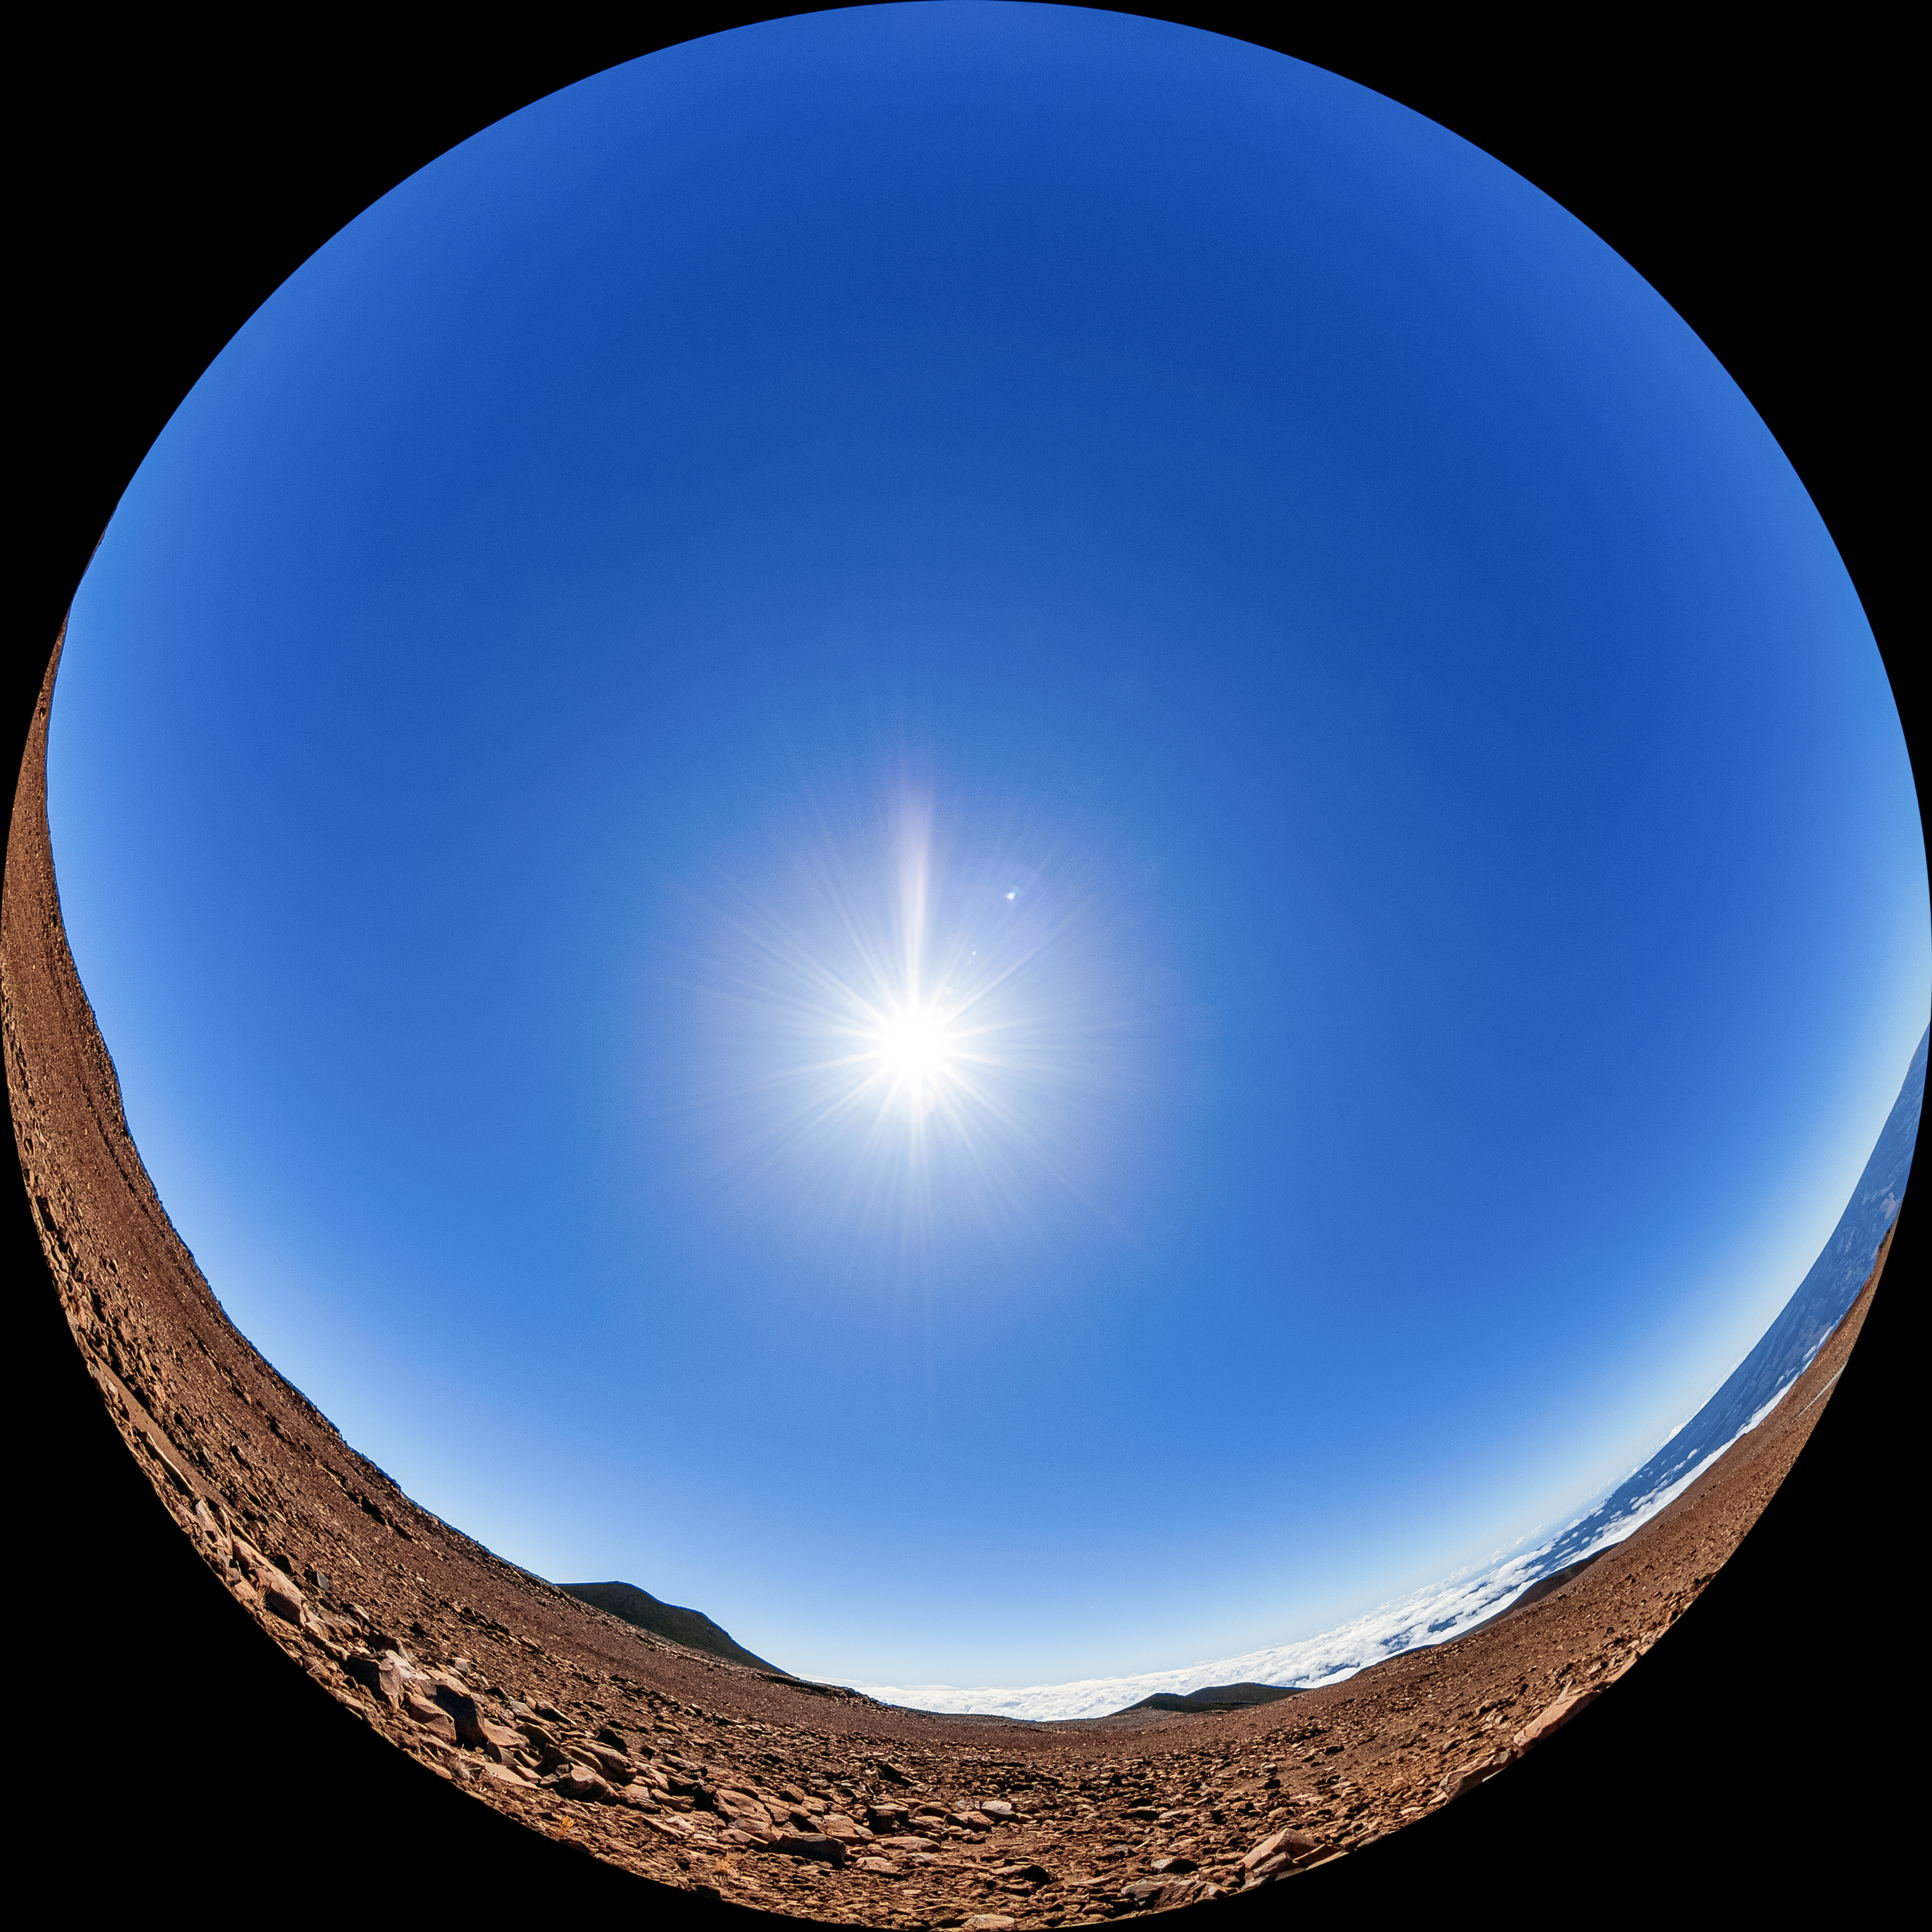

Maunakea Fulldome

A fulldome view near the summit of Maunakea in Hawaiʻi.

Credit: NOIRLab/AURA/NSF/T. Matsopoulos